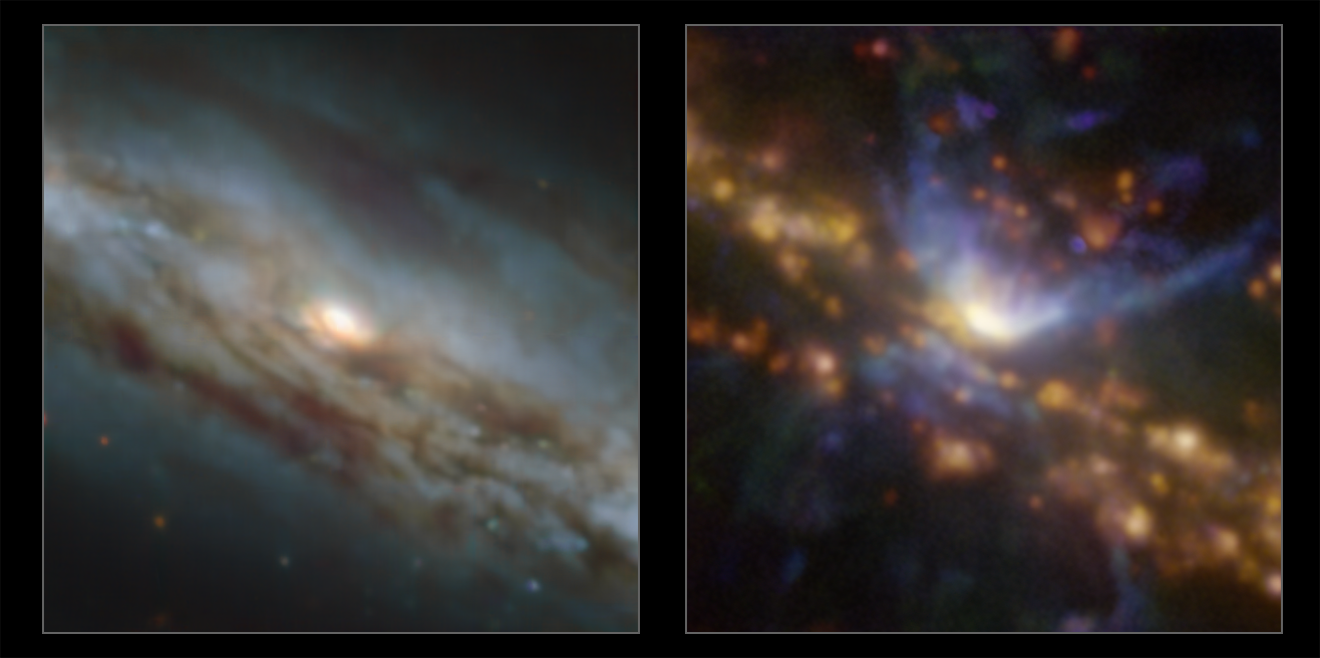

A black hole caught blowing a gust

Lurking about 70 million light years away from Earth in the constellation Grus, you will find the galaxy NGC 7582 — a spiral galaxy harbouring a supermassive black hole at its core. These images were captured as part of a study using the MUSE instrument on ESO’s Very Large Telescope (VLT) to uncover the effect of an active black hole on the formation of stars in the galaxy.

The galaxy contains an active galactic nucleus (AGN) — an extremely energetic central engine powered by the supermassive black hole gobbling up material in its immediate surroundings. Matter heats up in this process, launching huge amounts of energy and powerful winds into the surrounding area. But what effect does this have on the galaxy at large?

To find out, a recent study, led by Stéphanie Juneau from NSF's NOIRLab in the USA, looked at the distribution of different ionised elements in the galaxy. The image on the right shows oxygen, nitrogen and hydrogen in blue, green and red respectively. The red glowing areas are regions of high star formation activity, whereas the dominant blue regions show the cone-shaped material flowing out of the AGN. The image on the left, which covers the same area, shows a more classical view of this galaxy, with dust lanes obscuring blue and orange starlight.

MUSE also allowed the team to map the motion of the stars and gas. They discovered that NGC 7582 may have a structure surrounding its central supermassive black hole that shields the rest of the galaxy from the harsh outflow of energy coming from the AGN, diverting it away from it in the form of an extremely powerful wind.

Alternative versions of this image

Interactive comparison
Video alternating between both images
Individual image showing the star-formation and AGN activity
Individual stellar image

Credit: ESO / Juneau et al.